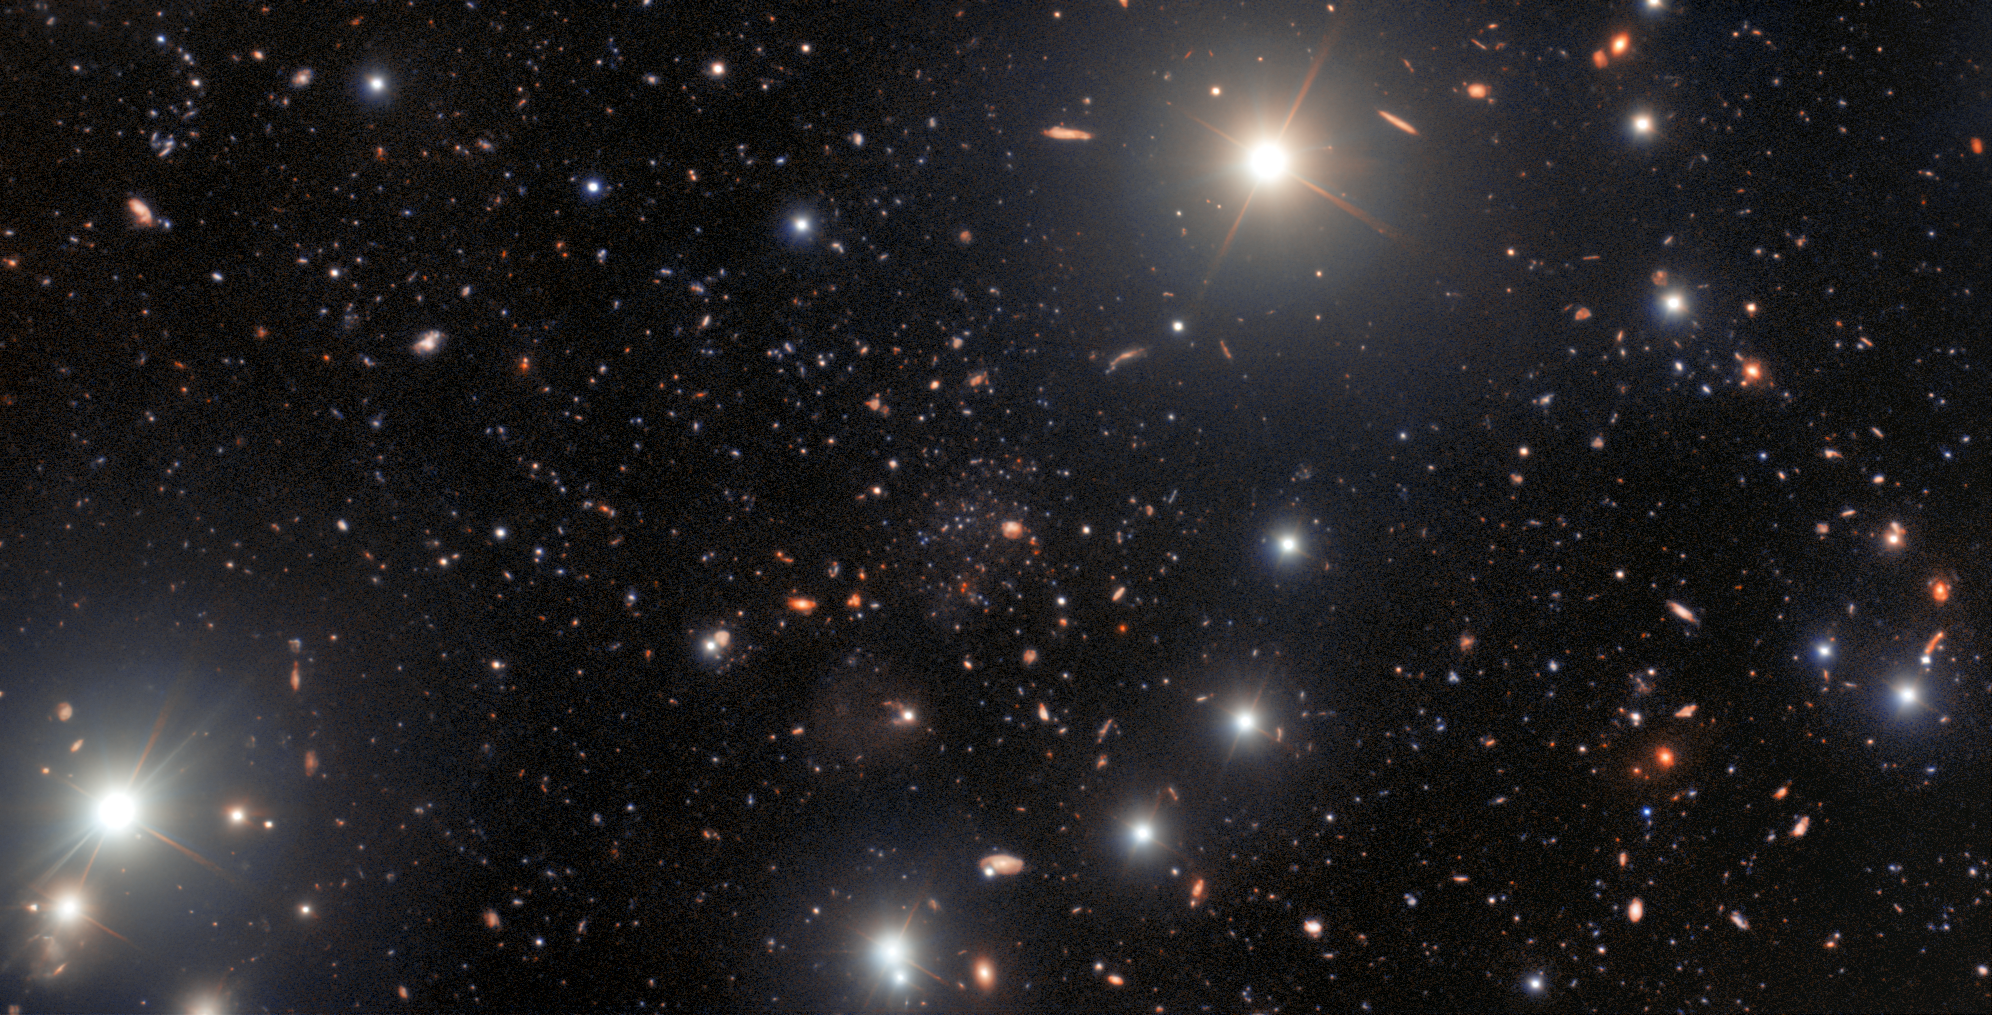

The ultra-faint dwarf galaxy Pegasus V

A unique ultra-faint dwarf galaxy has been discovered in the outer fringes of the Andromeda Galaxy thanks to the sharp eyes of an amateur astronomer examining archival data from the US Department of Energy-fabricated Dark Energy Camera on the Víctor M. Blanco 4-meter Telescope at Cerro Tololo Inter-American Observatory (CTIO) and processed by the Community Science and Data Center (CSDC). Follow-up by professional astronomers using the International Gemini Observatory revealed that the dwarf galaxy — Pegasus V — contains very few heavier elements and is likely to be a fossil of the first galaxies. All three facilities involved are Programs of NSF NOIRLab.

Credit: International Gemini Observatory/NOIRLab/NSF/AURA Acknowledgment: Image processing: T.A. Rector (University of Alaska Anchorage/NSF NOIRLab), M. Zamani (NSF NOIRLab) & D. de Martin (NSF NOIRLab)